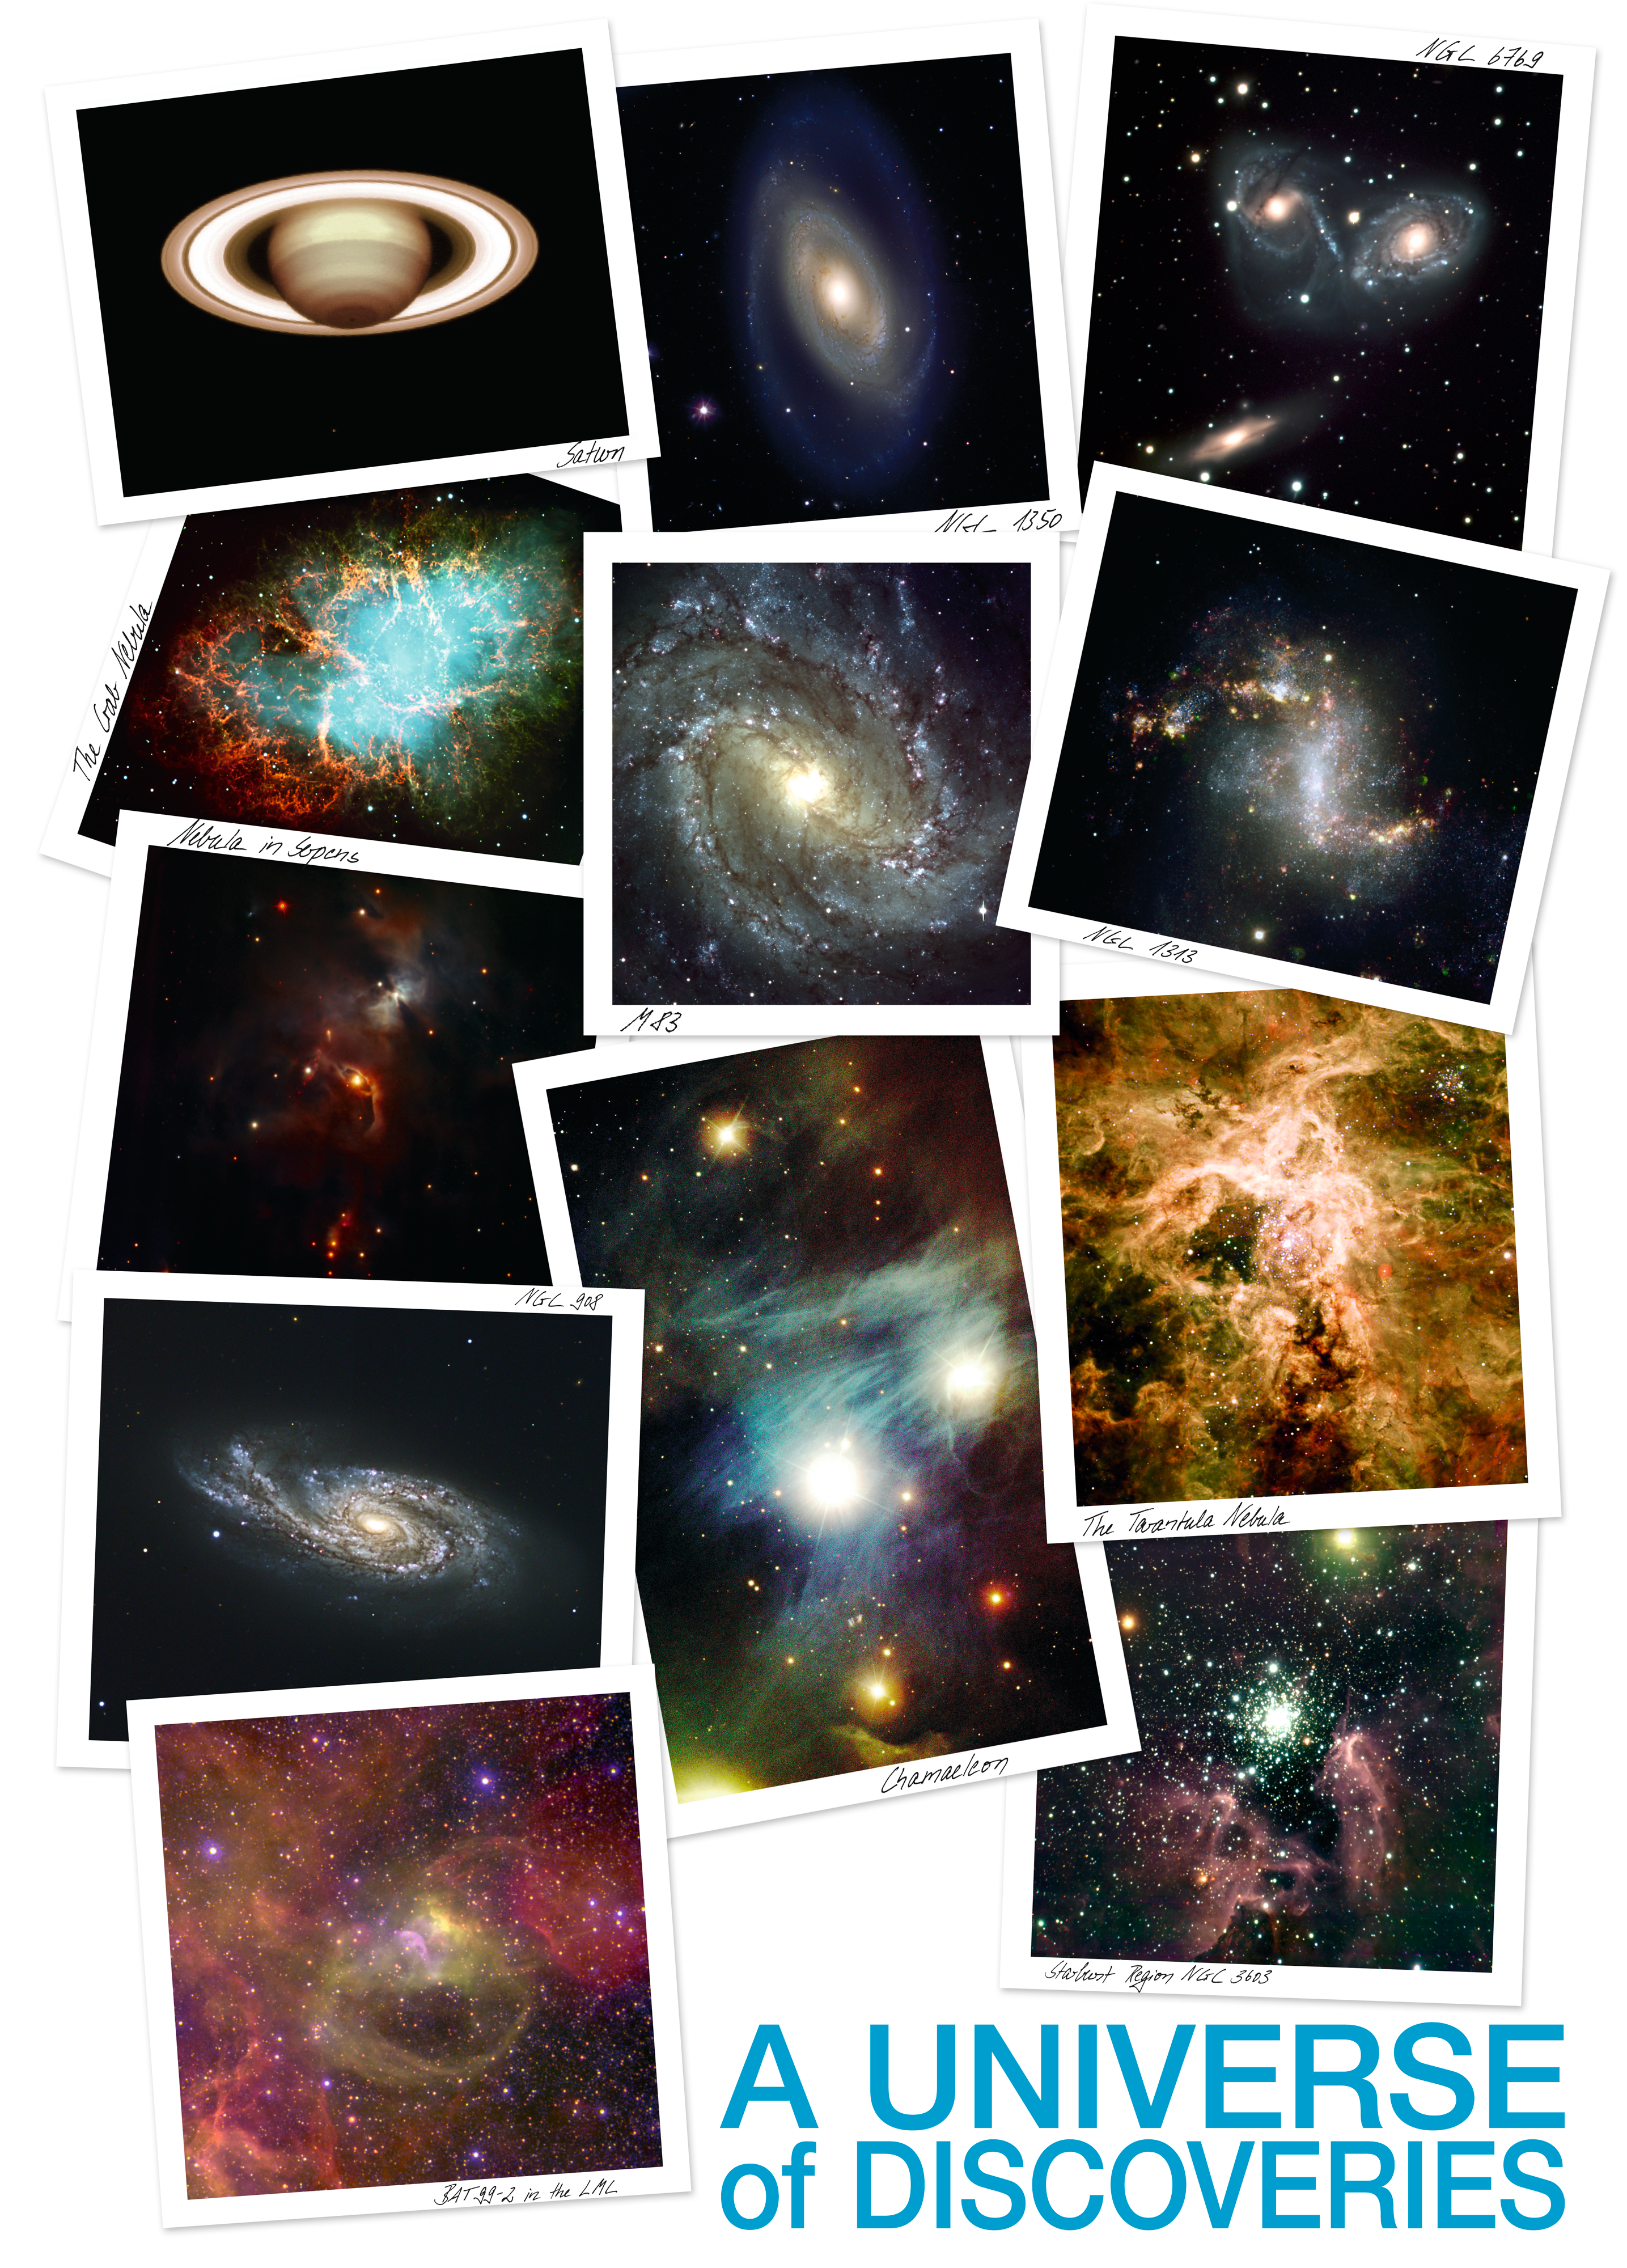

A Universe of Discoveries

A Universe of Discoveries

Credit: ESO